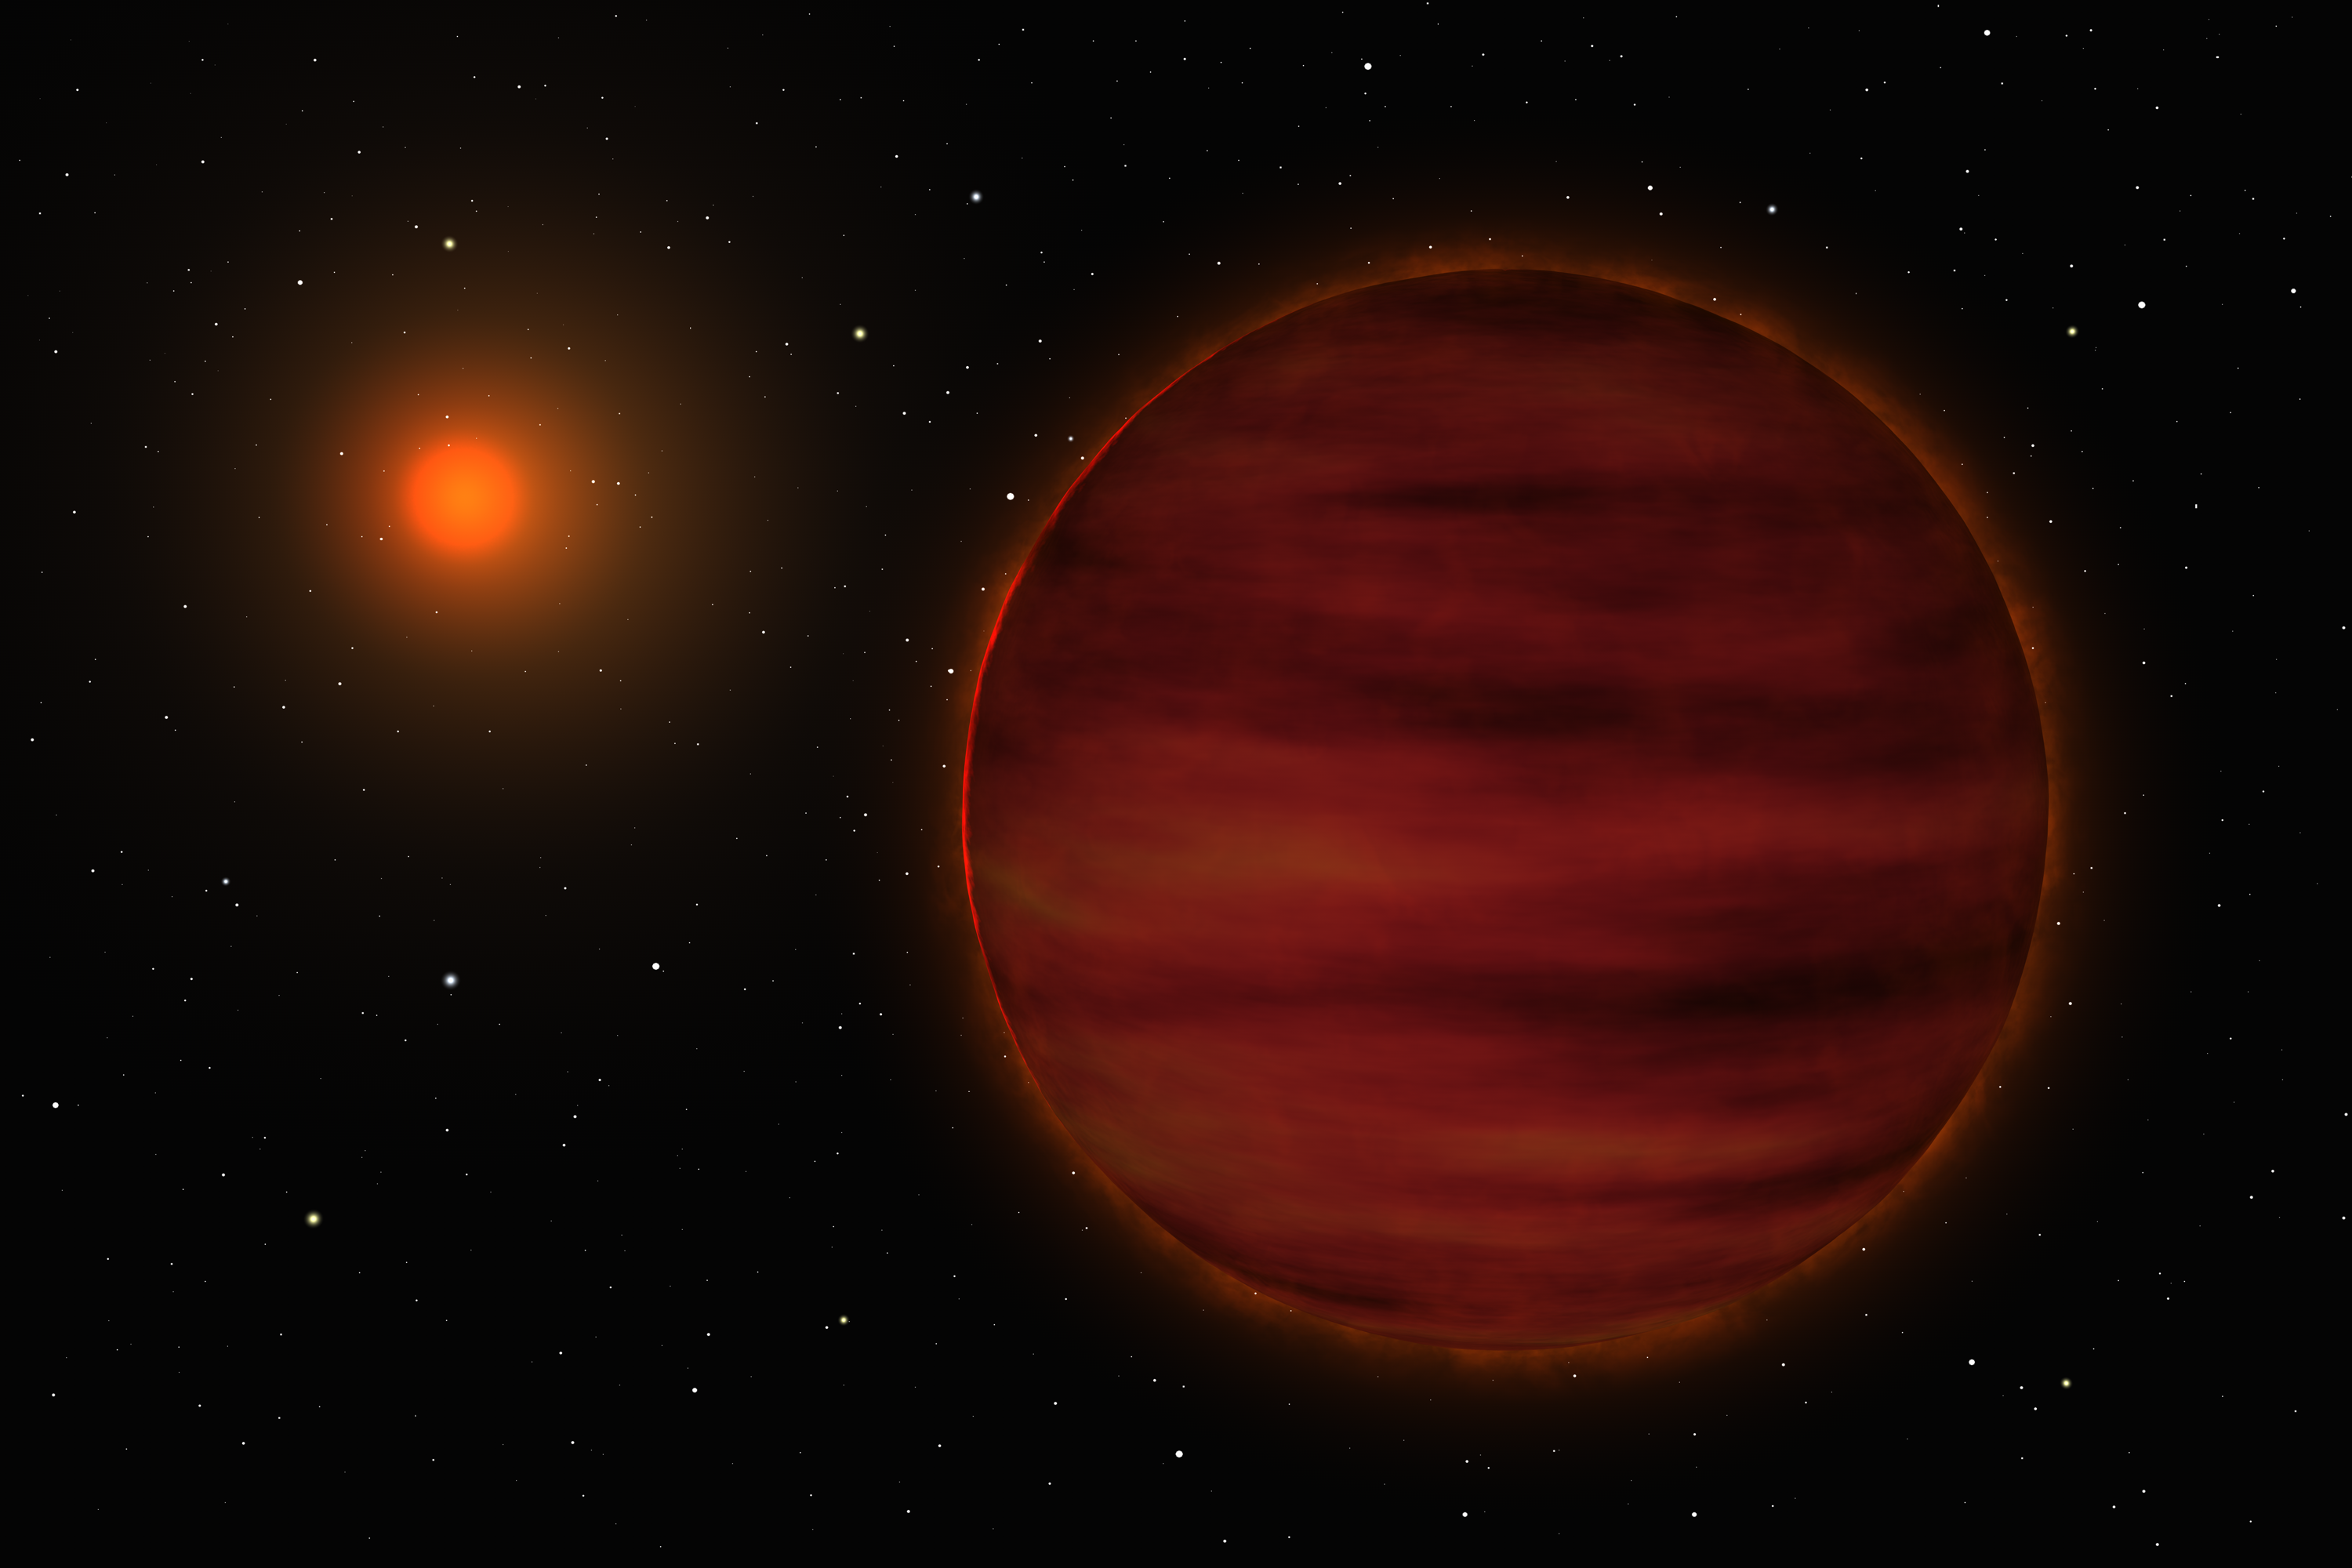

New brown dwarf in the solar neighbourhood (artist's impression)

Artist's impression of the SCR 1845-6357 stellar system. The small red star is shown in the background while the newly discovered brown dwarf is at front.

Credit: ESO